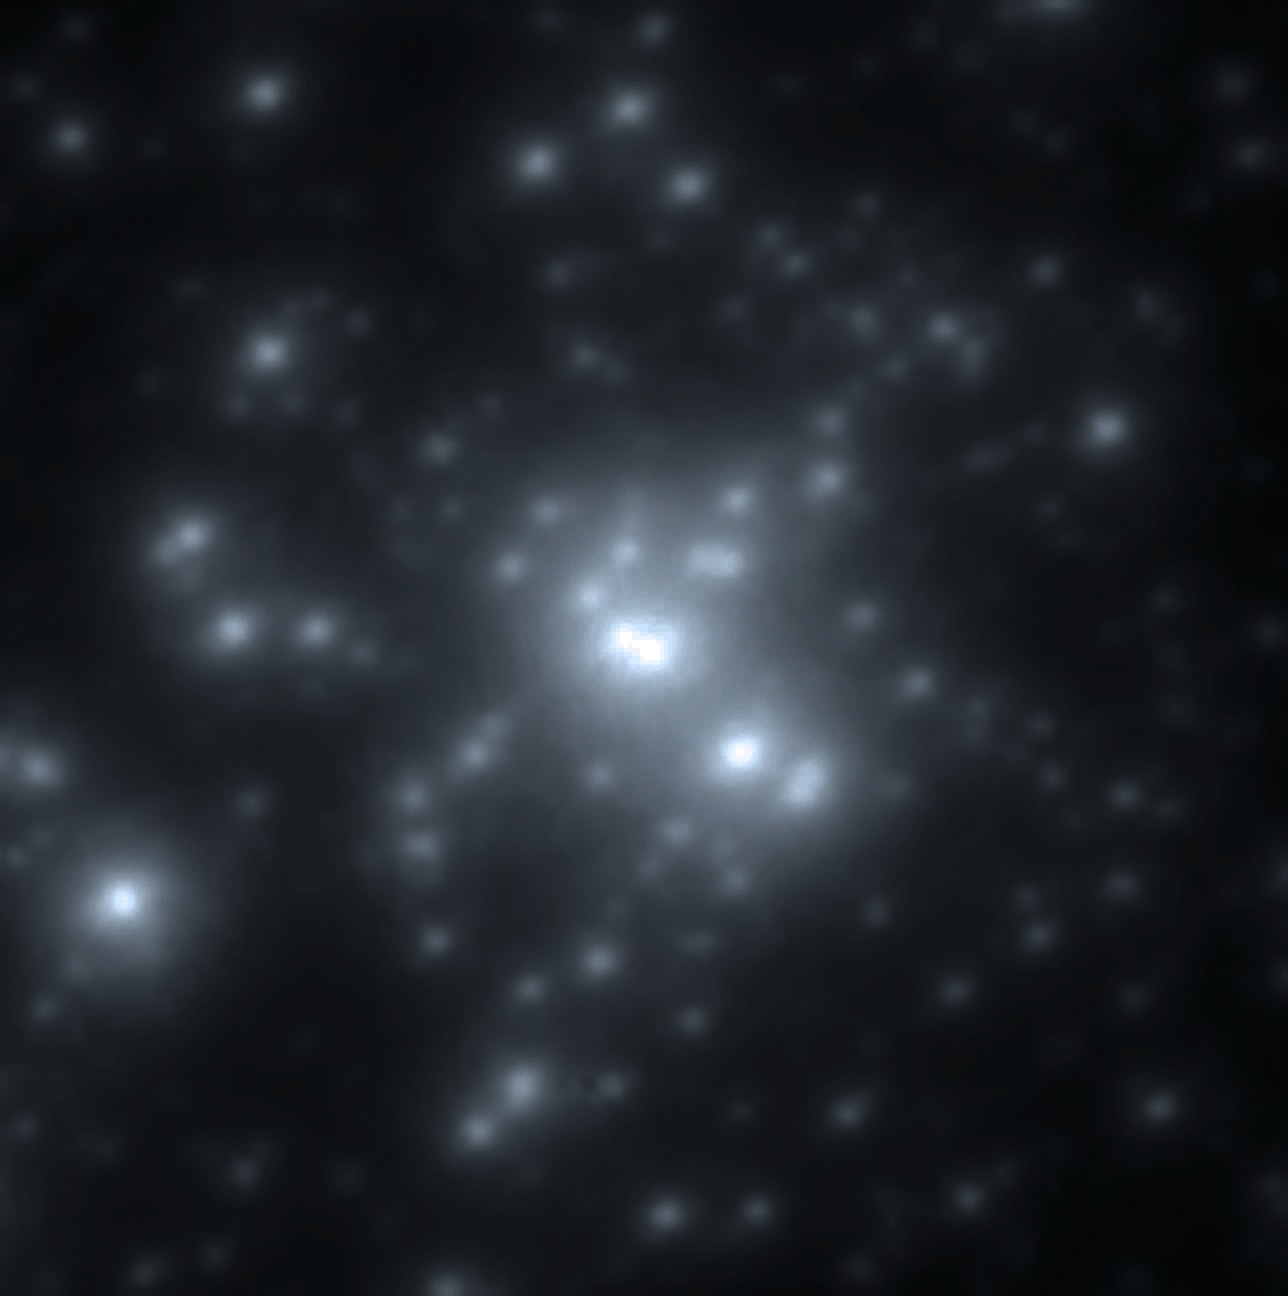

The young cluster RMC 136a

A new near-infrared image of the R136 cluster, obtained at high resolution with the MAD adaptive optics instrument at ESO’s Very Large Telescope, provides unique details of its stellar content. At birth, the three brightest stars each weighed more than 150 times the mass of the Sun. The most massive star, known as R136a1 and located at the centre of the image, has been found to have a current mass of 265 times that of the Sun. It also has the highest luminosity, close to ten million times greater than the Sun.

Credit: ESO/P. Crowther/C.J. Evans